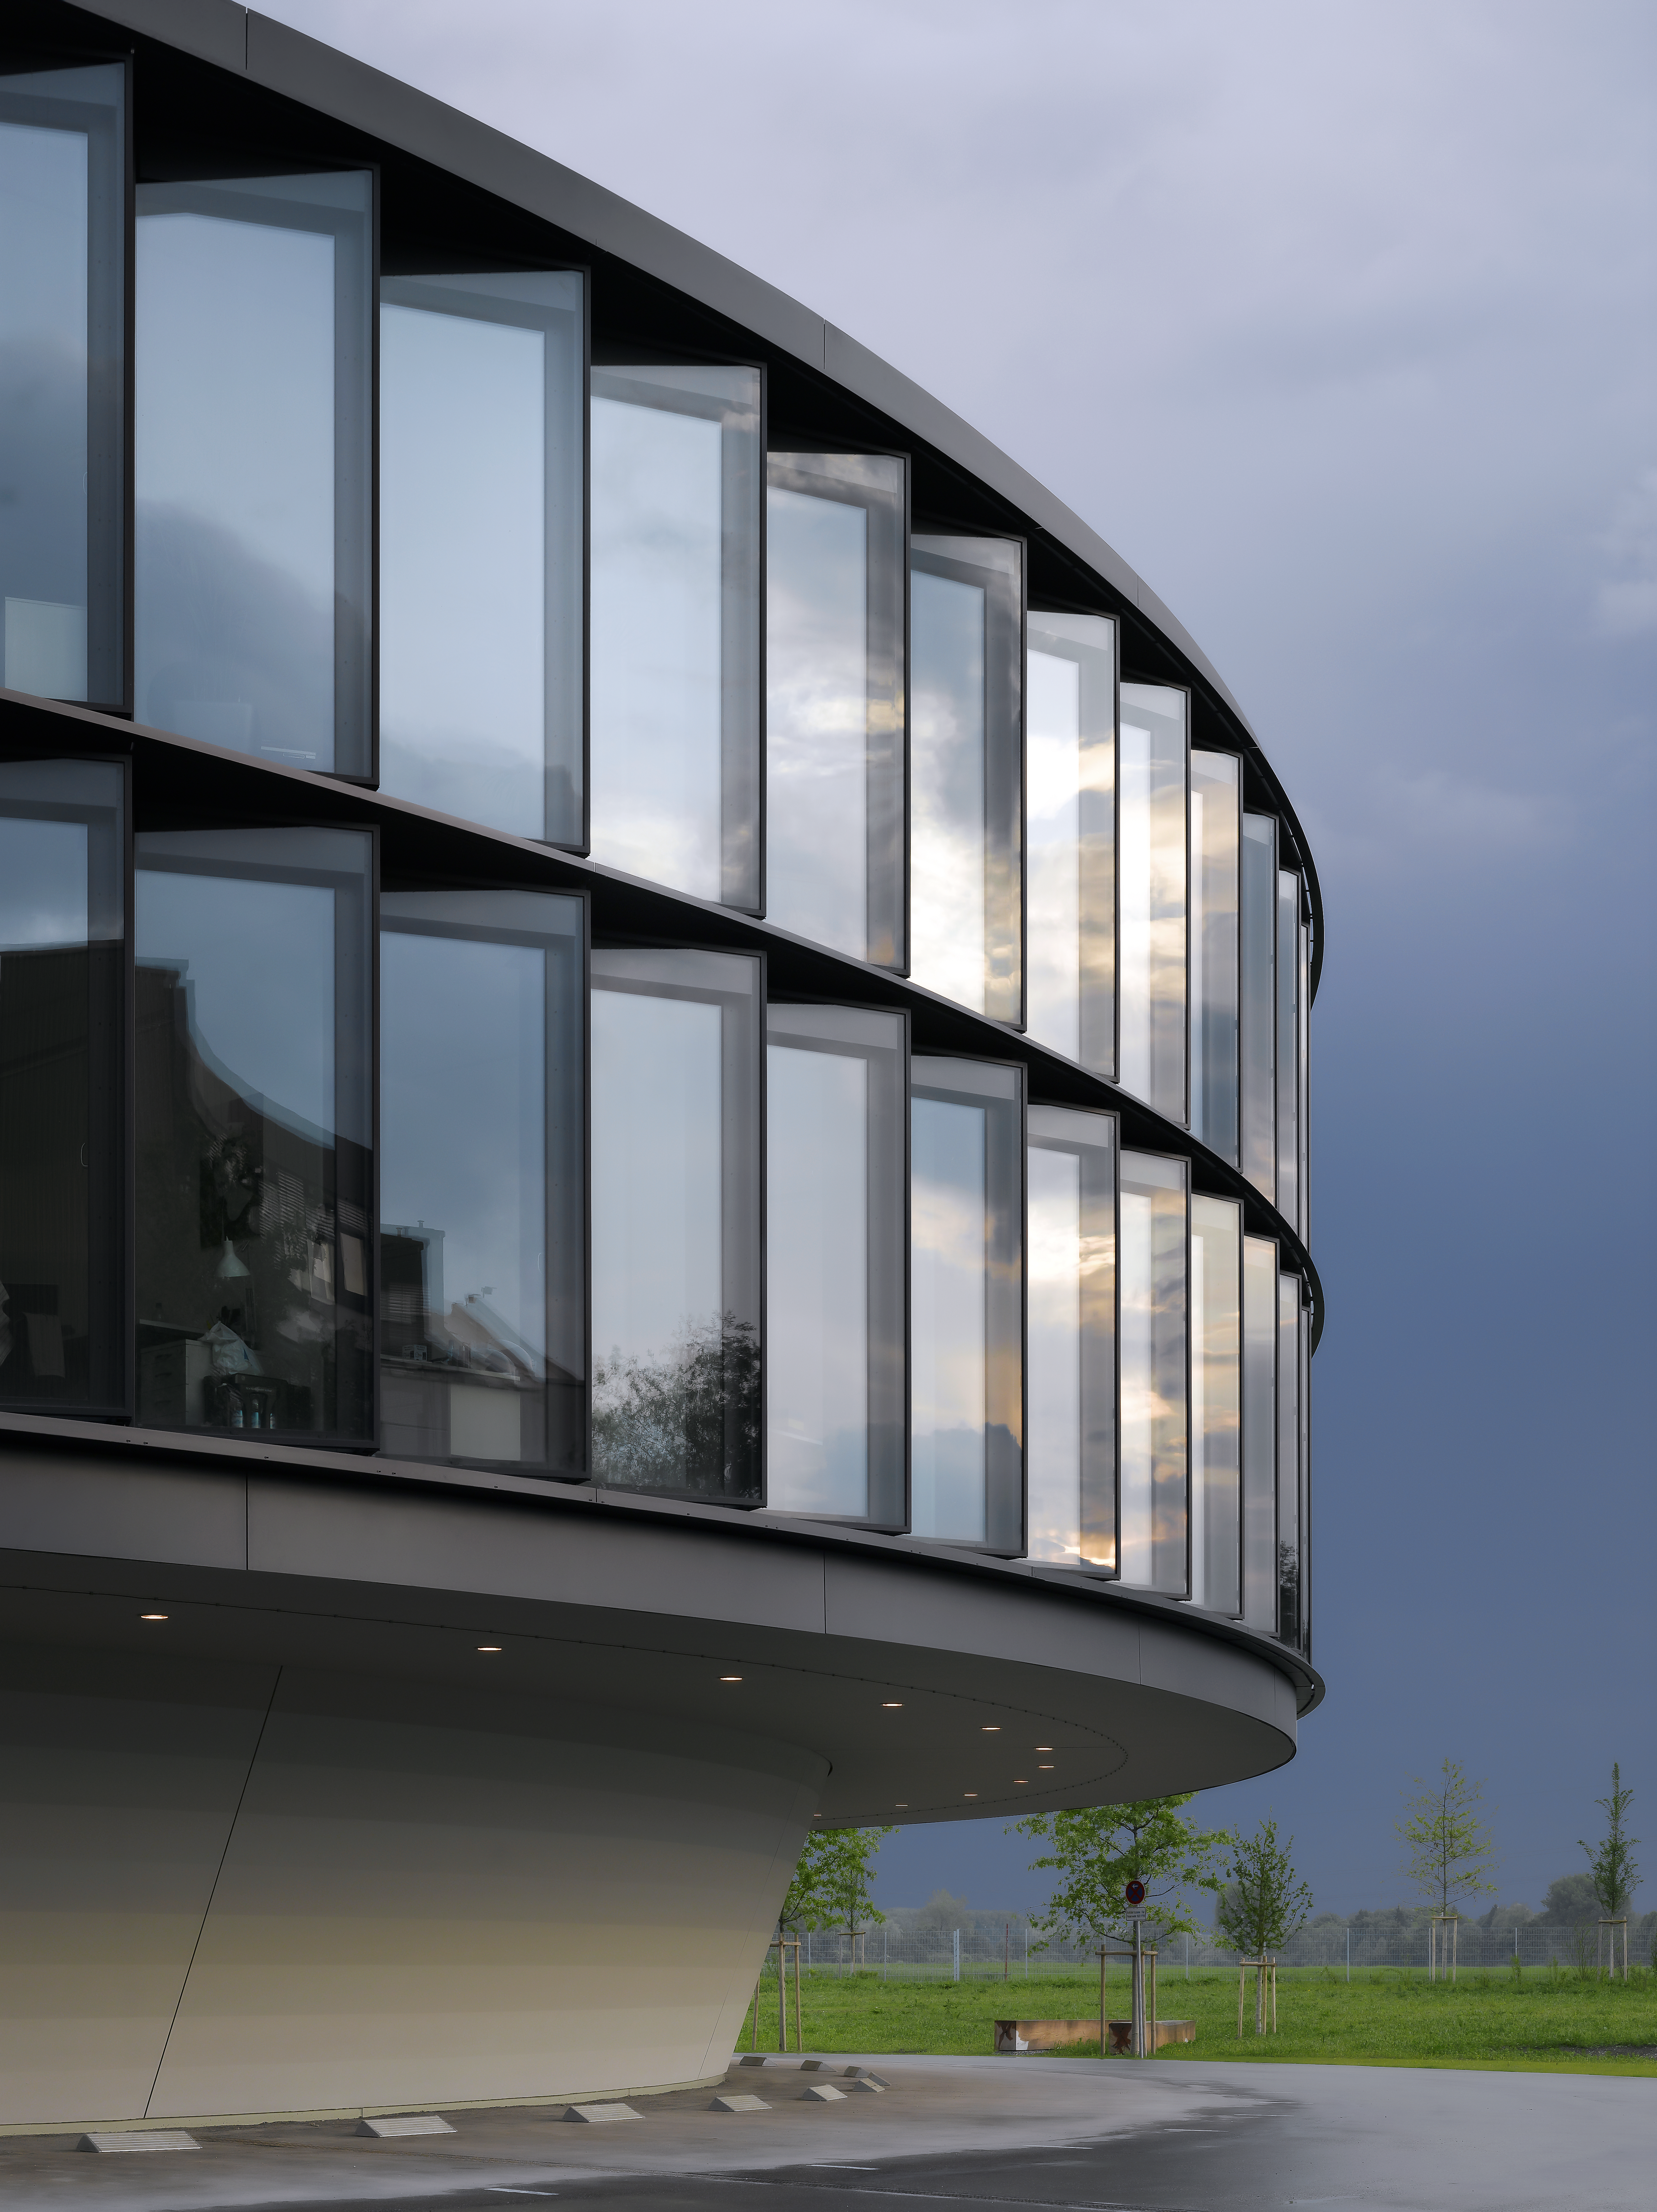

ESO Headquarters

The new office building of the ESO Headquarters in Garching, Germany.

Credit: Roland Halbe/ESO